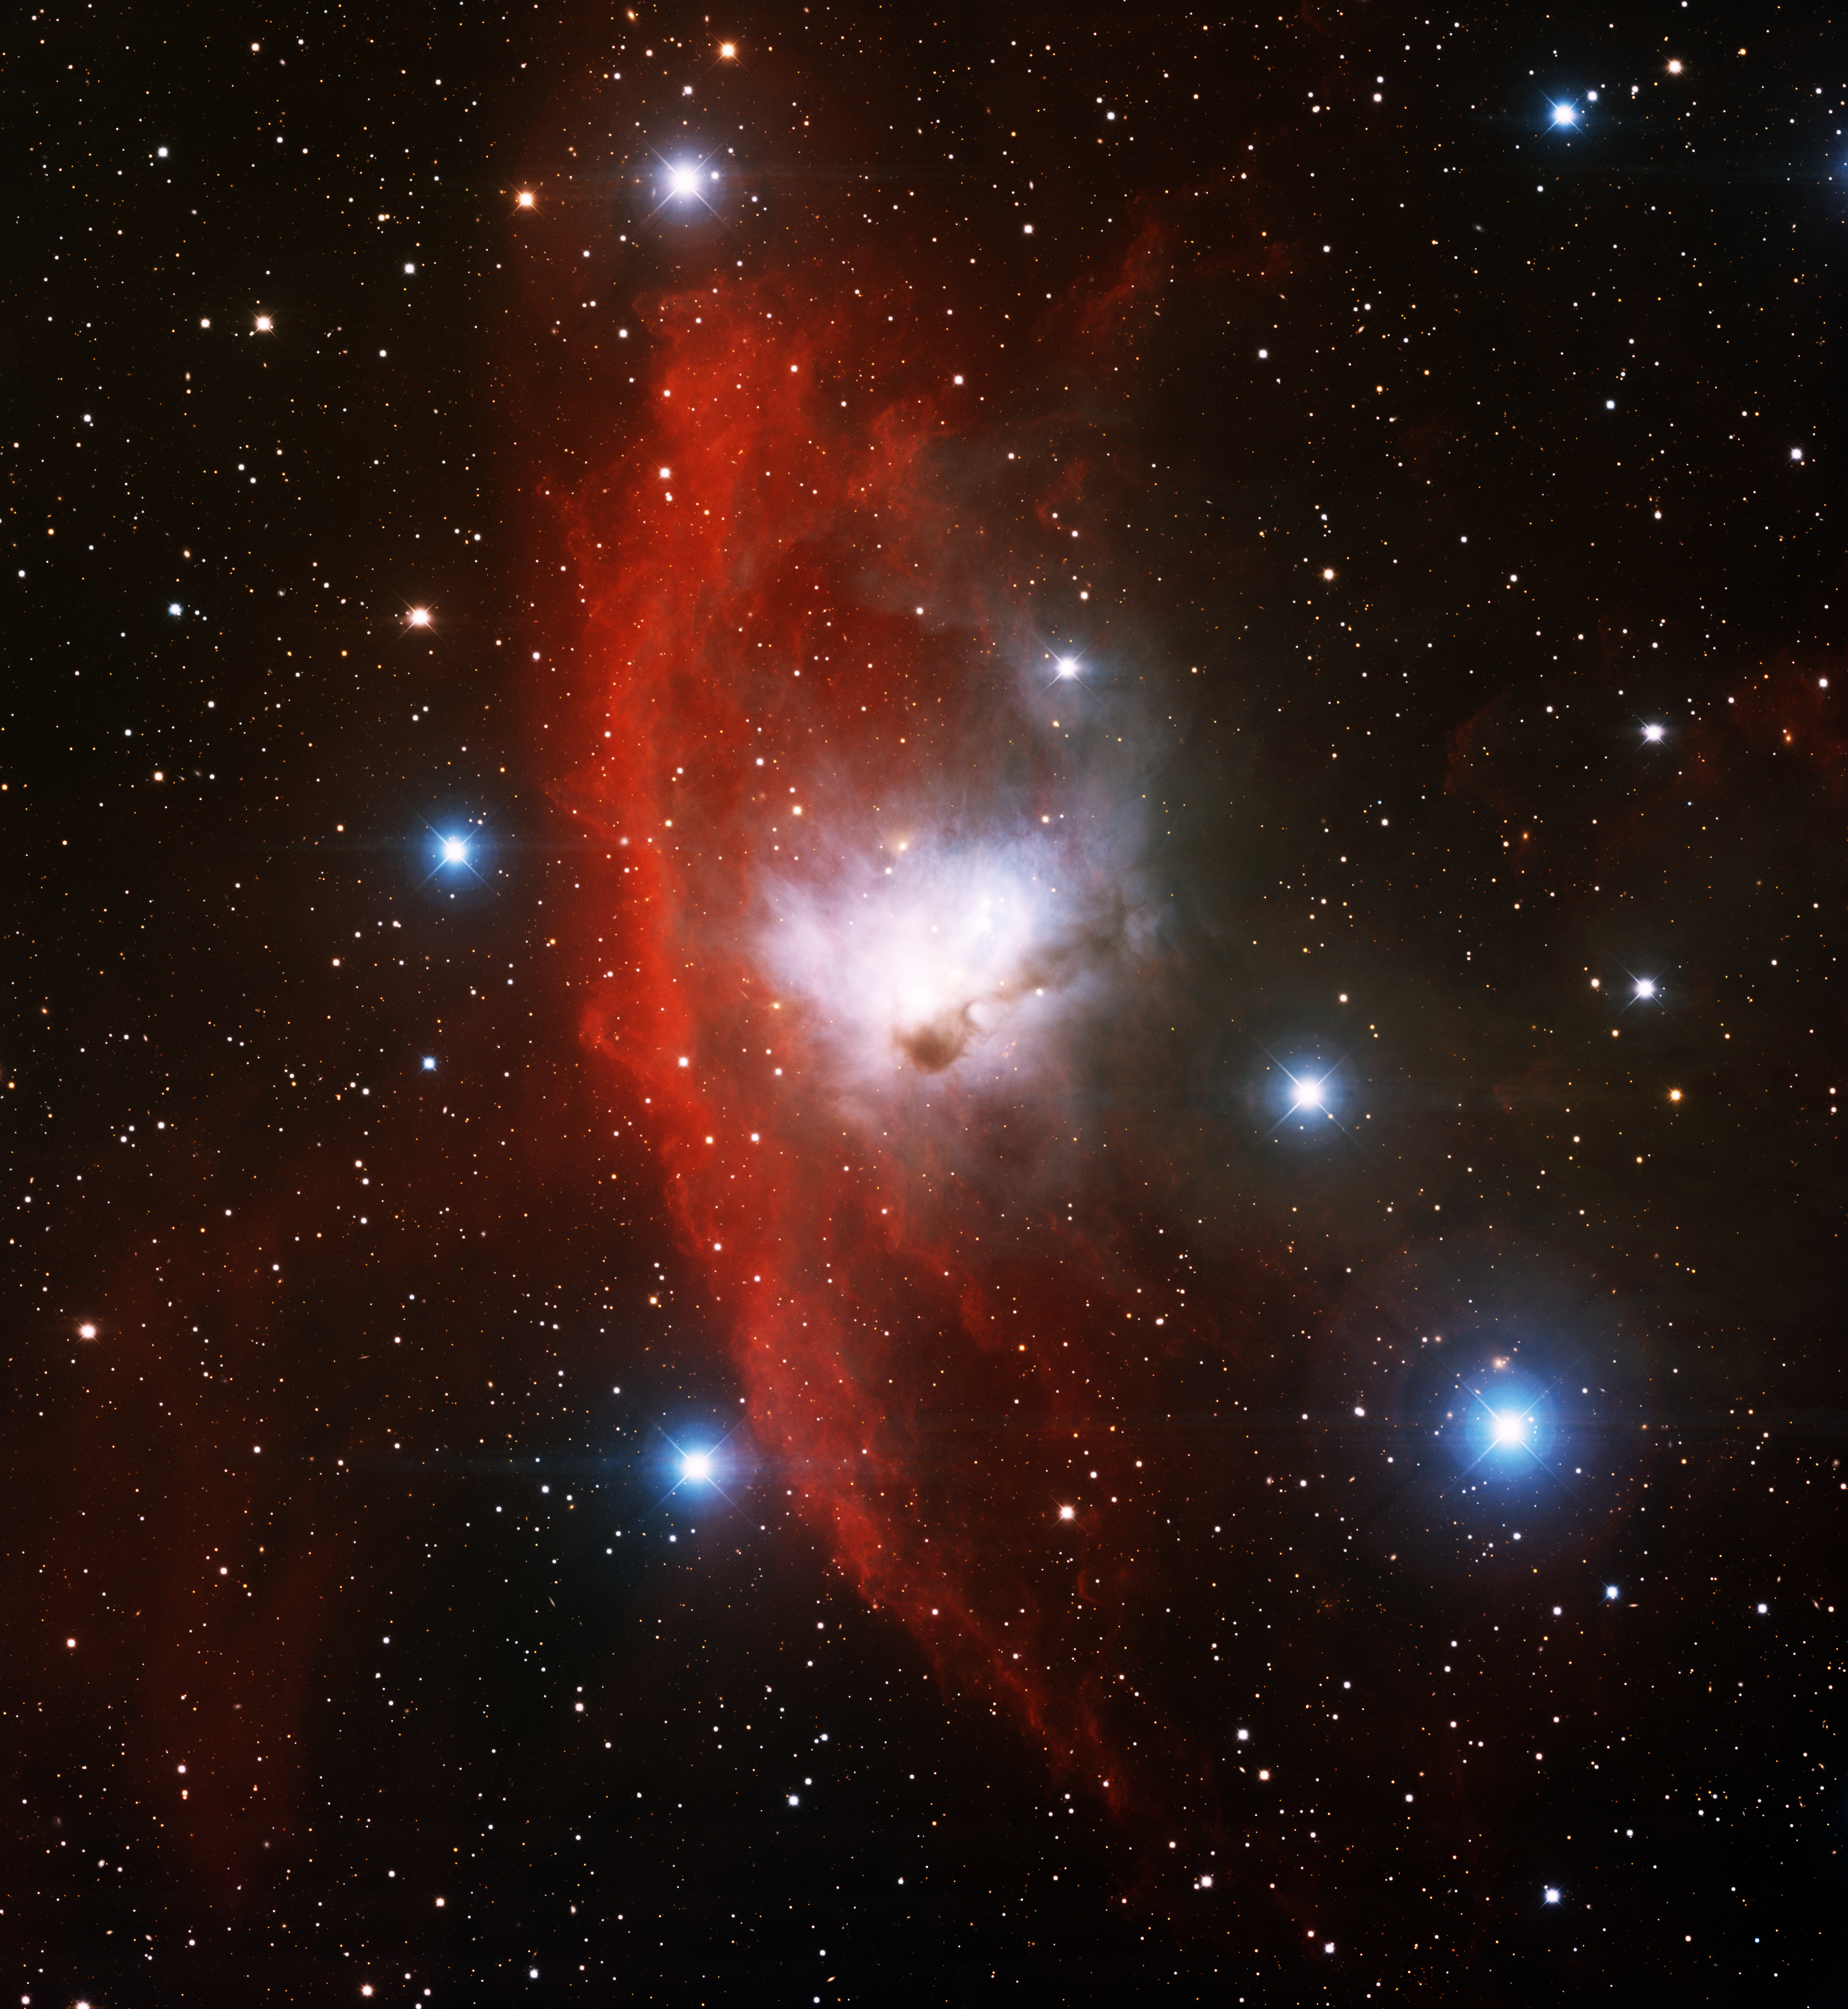

Reflection Nebula NGC 1788

This image was obtained with the wide-field view of the Mosaic camera on the Mayall 4-meter telescope at Kitt Peak National Observatory. NGC 1788 is an unusual reflection nebula (bluish white at the center of the image) surrounded by a glowing red ring of hydrogen gas. The stars inside the nebula are only about a million years old, which is very young compared to most stars. The ring of glowing hydrogen gas is energized by nearby hot, massive stars not visible in the image. The image was generated with observations in the B (blue), I (orange) and Hydrogen-Alpha (red) filters. In this image, North is up, East is to the left.

Credit: KPNO/NOIRLab/NSF/AURA/T.A. Rector (University of Alaska Anchorage), H. Schweiker & S. Pakzad (NOIRLab/NSF/AURA)